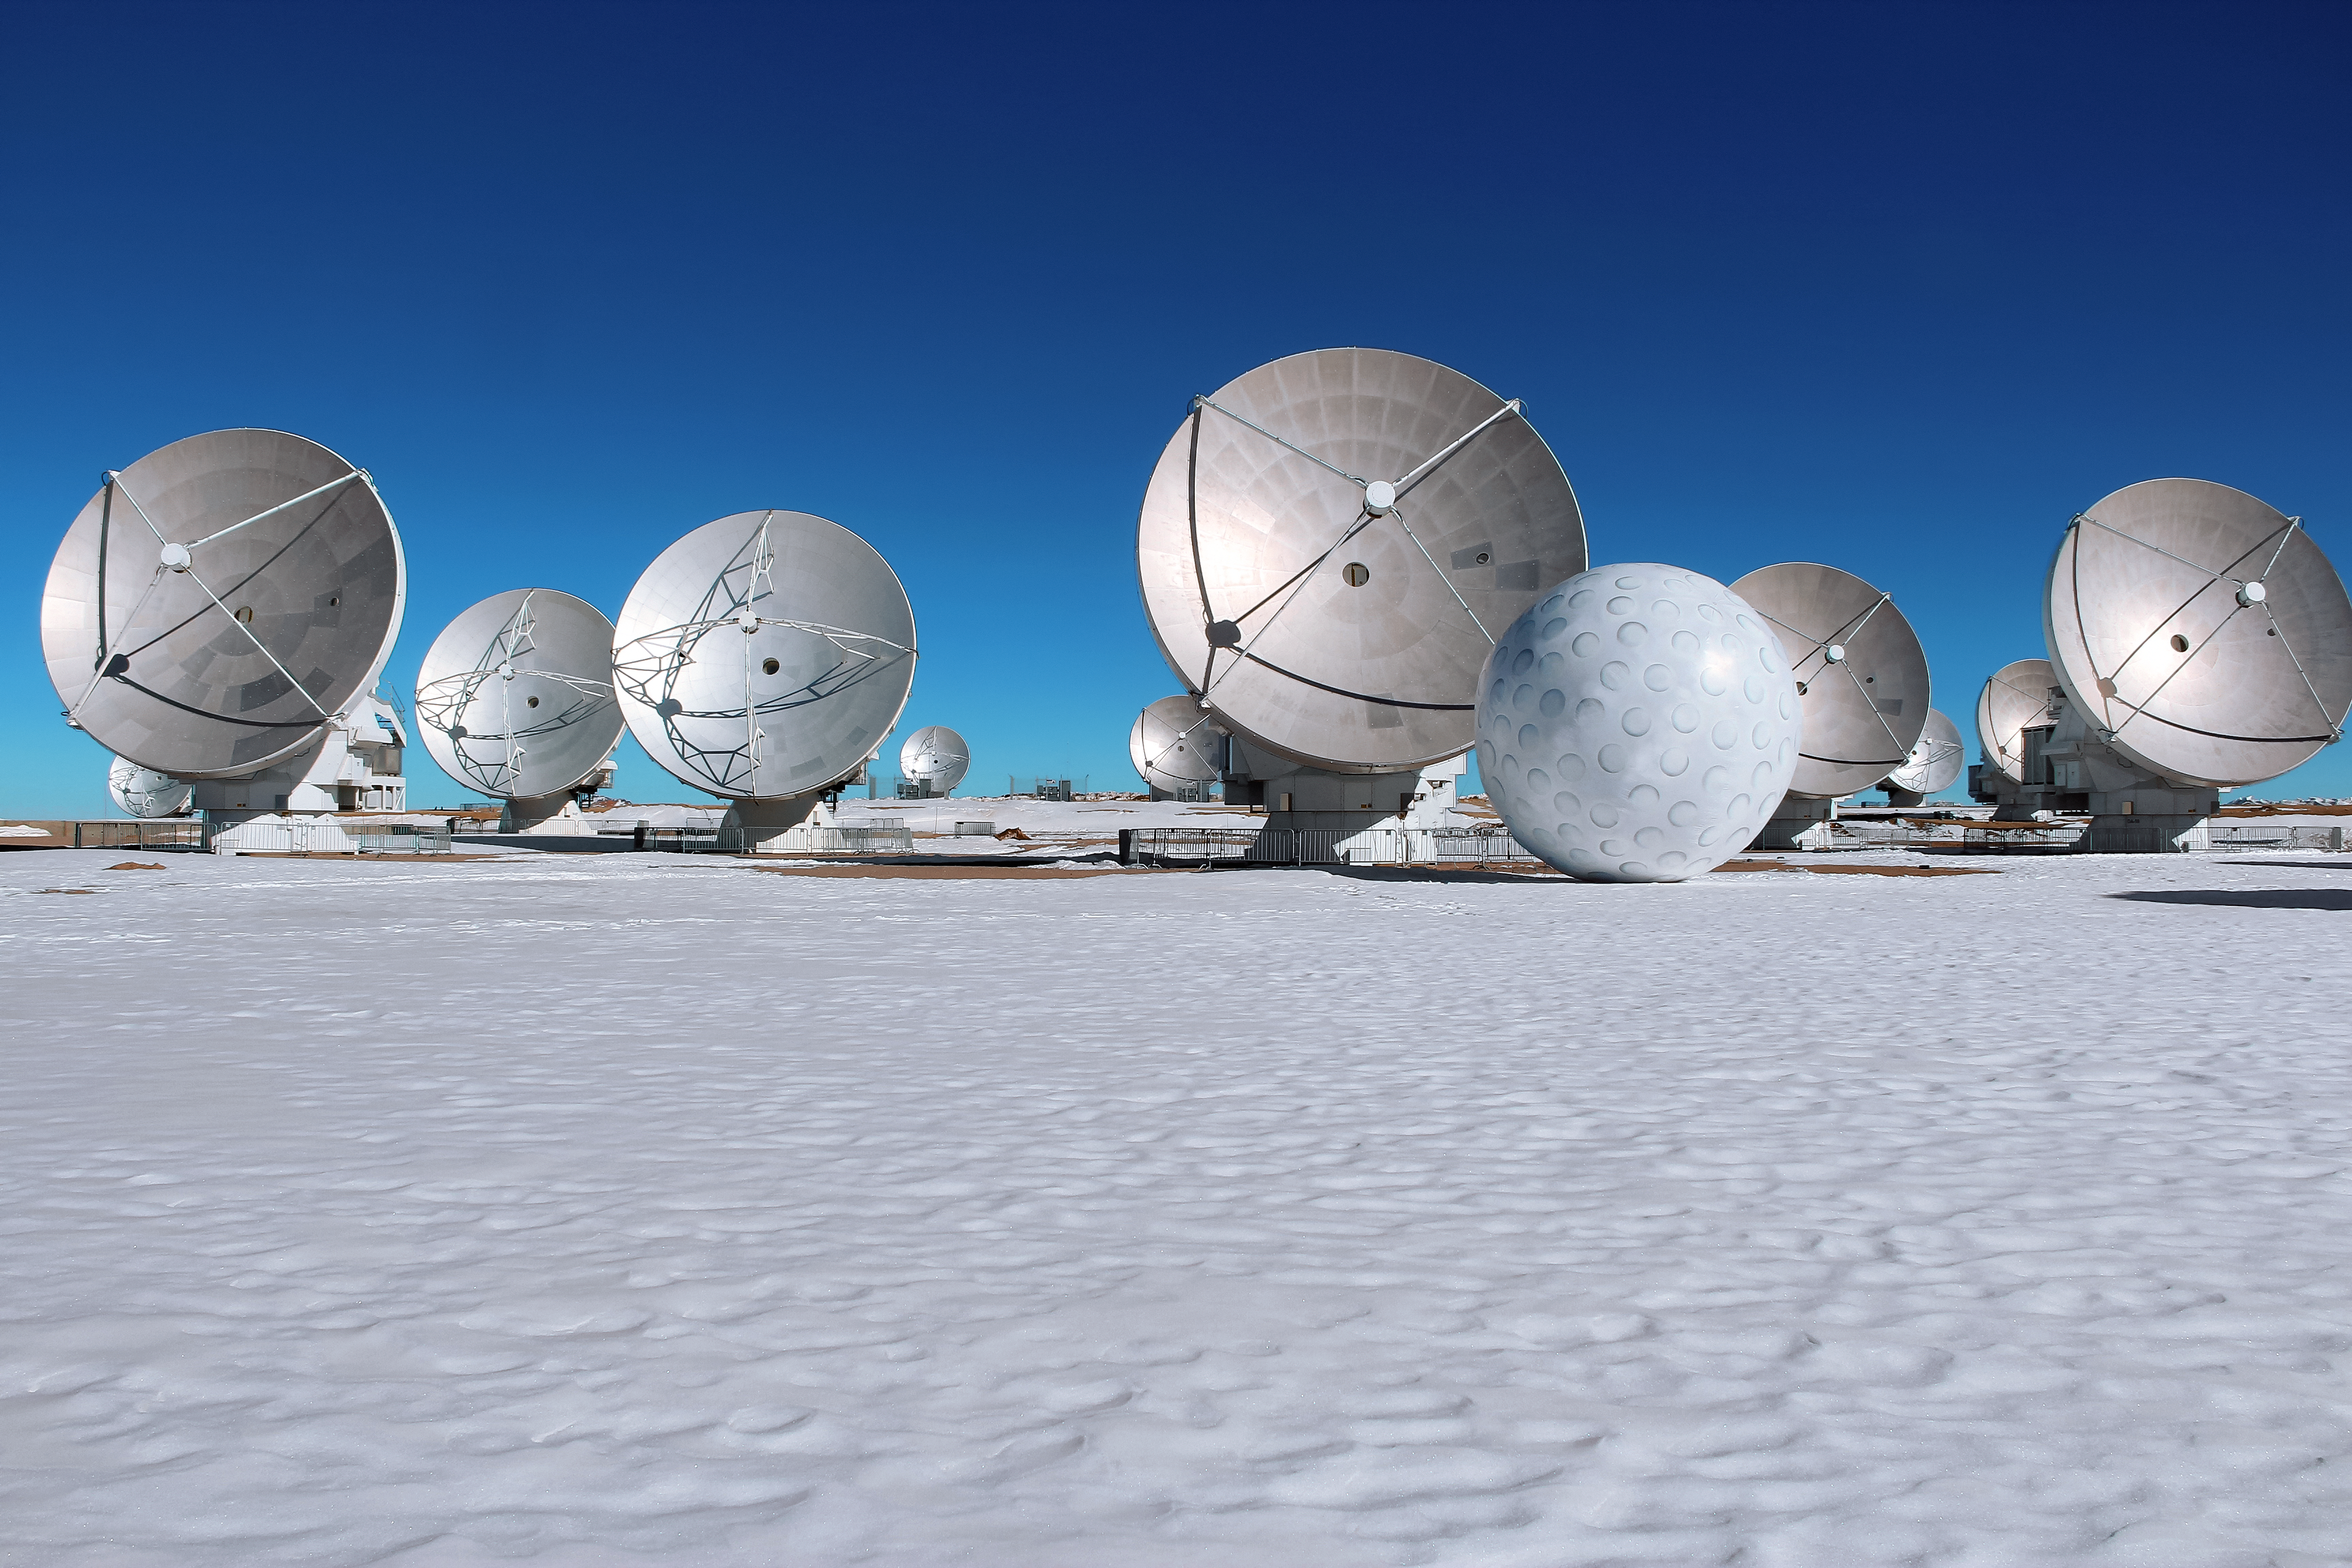

Art exhibit at ALMA

The ALMA Observatory is currently hosting its first art exhibit: a golf ball of enormous proportions that is on display alongside the antennas at an altitude of 5000 metres above sea level on the Chajnantor Plateau. This inflatable work of art is part of a travelling project named Mixed Game (Juego Mixto) by Dagmara Wyskiel, a Polish artist.

Credit: ALMA (ESO/NAOJ/NRAO), Dagmara Wyskiel